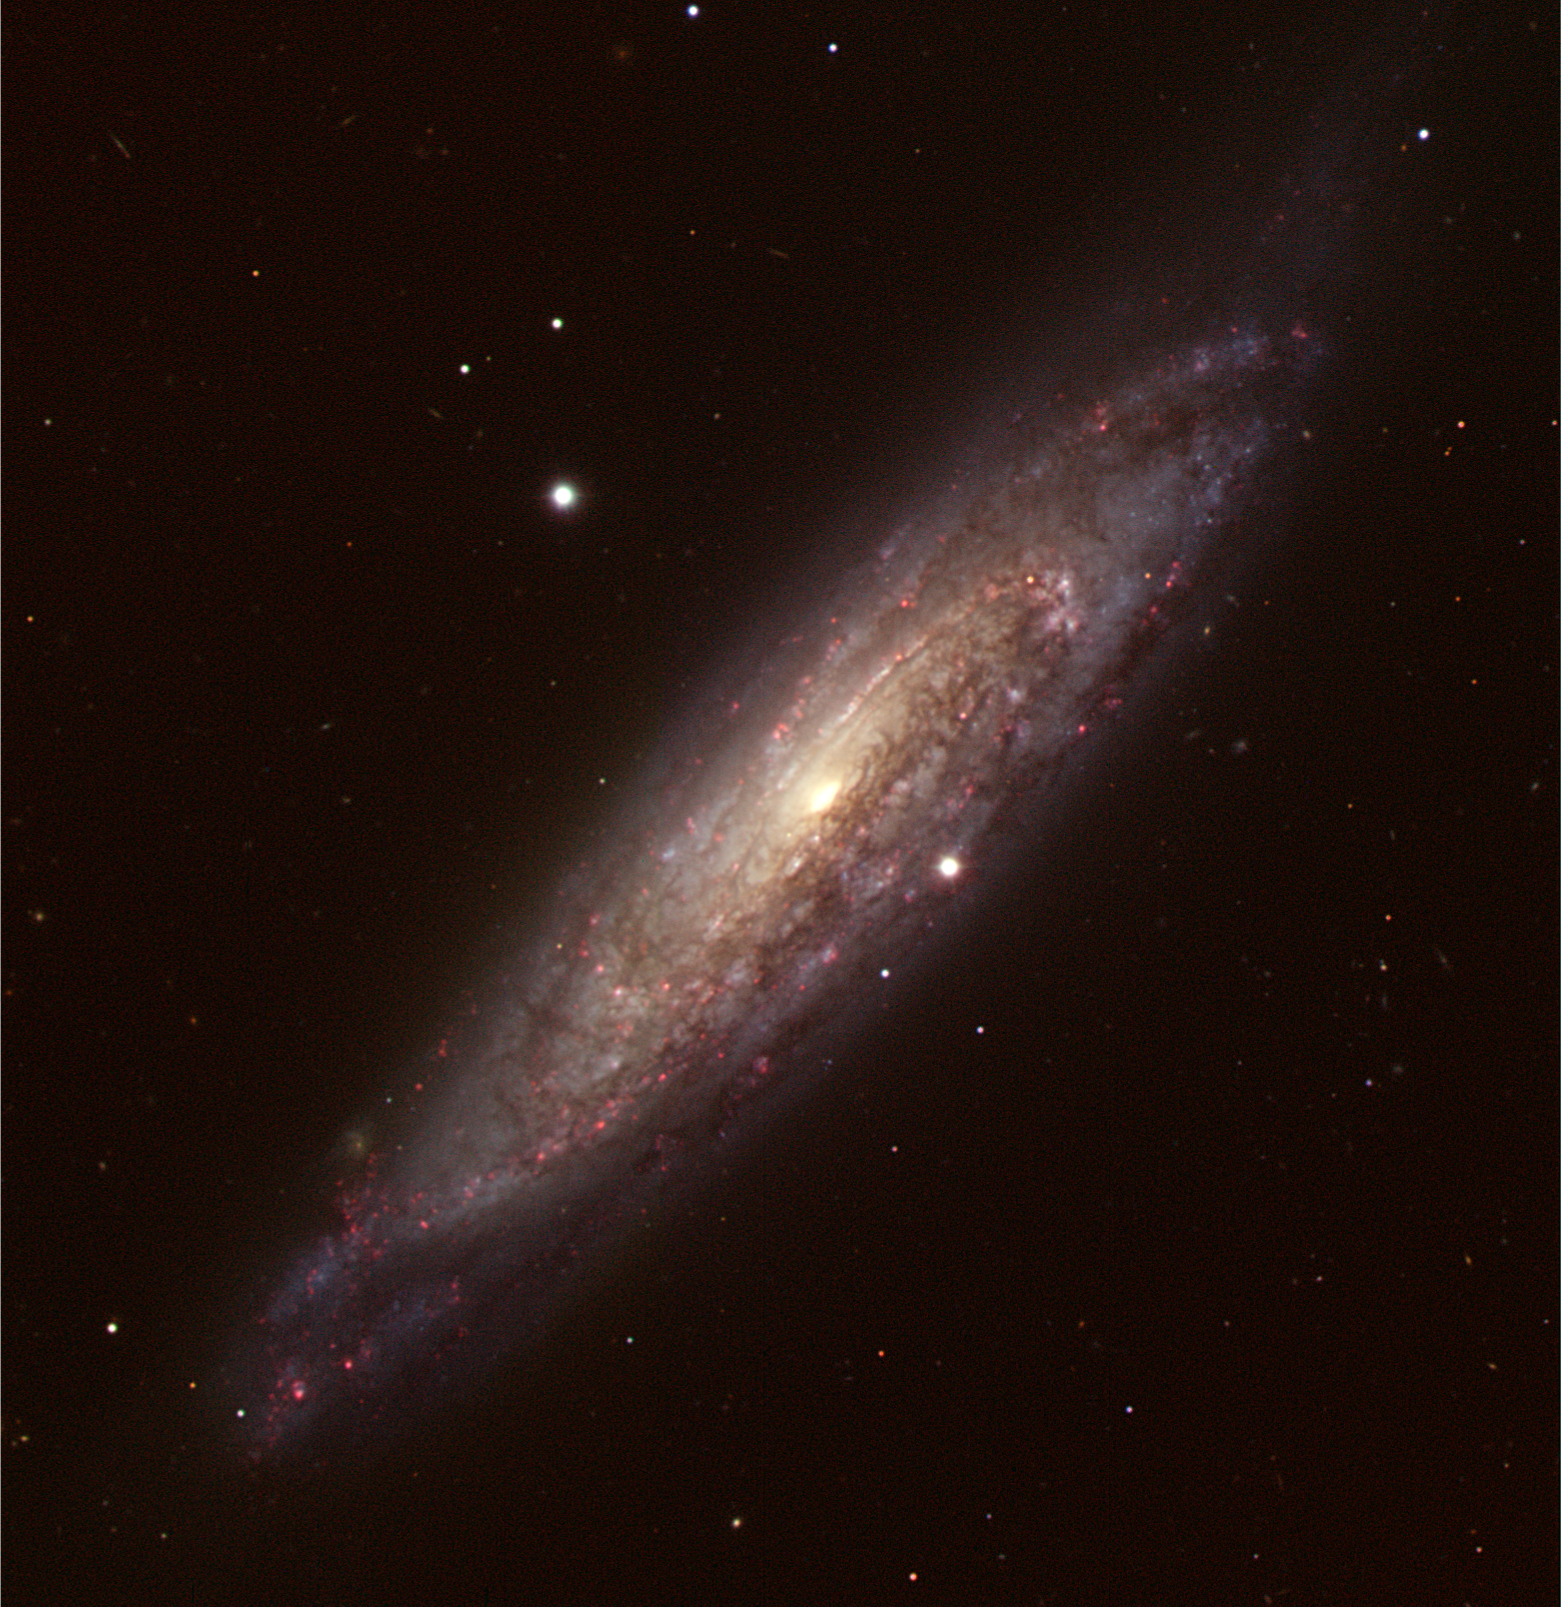

Twisted spiral galaxy NGC 134

Image obtained with ESO's Very Large Telescope (VLT) of the spiral galaxy observed by the European Commissioner for Science and Research, Janez Potocnik, when at Paranal. NGC 134 is a barred spiral with its spiral arms loosely wrapped around a bright, bar-shaped central region. The red features lounging along its spiral arms are glowing clouds of hot gas in which stars are forming, so-called HII regions. The galaxy also shows prominent dark lanes of dust across the disc, obscuring part of the galaxy's starlight. The image is a colour composite based on data obtained in the B, V, R, and H- filters with the FORS2 instrument attached to Antu, UT1 of the VLT. During his stay on Paranal, the Commissioner, together with the observatory staff, prepared the observations of this Galaxy. At night, Janez Potocnik initiated these observations, and checked the quality of the images as they appeared on the control screens. Because the high-sensitivity detectors used on the VLT measure only the intensity of the light reaching their pixels, the colour information is acquired by taking a sequence of images through different coloured filters. Consequently, the Commissioner could not immediately see the attached image, but only black-and-white version of it. The final colour processing was done by Haennes Heyer and Henri Boffin, with input from Yuri Beletsky (all ESO).

Credit: ESO